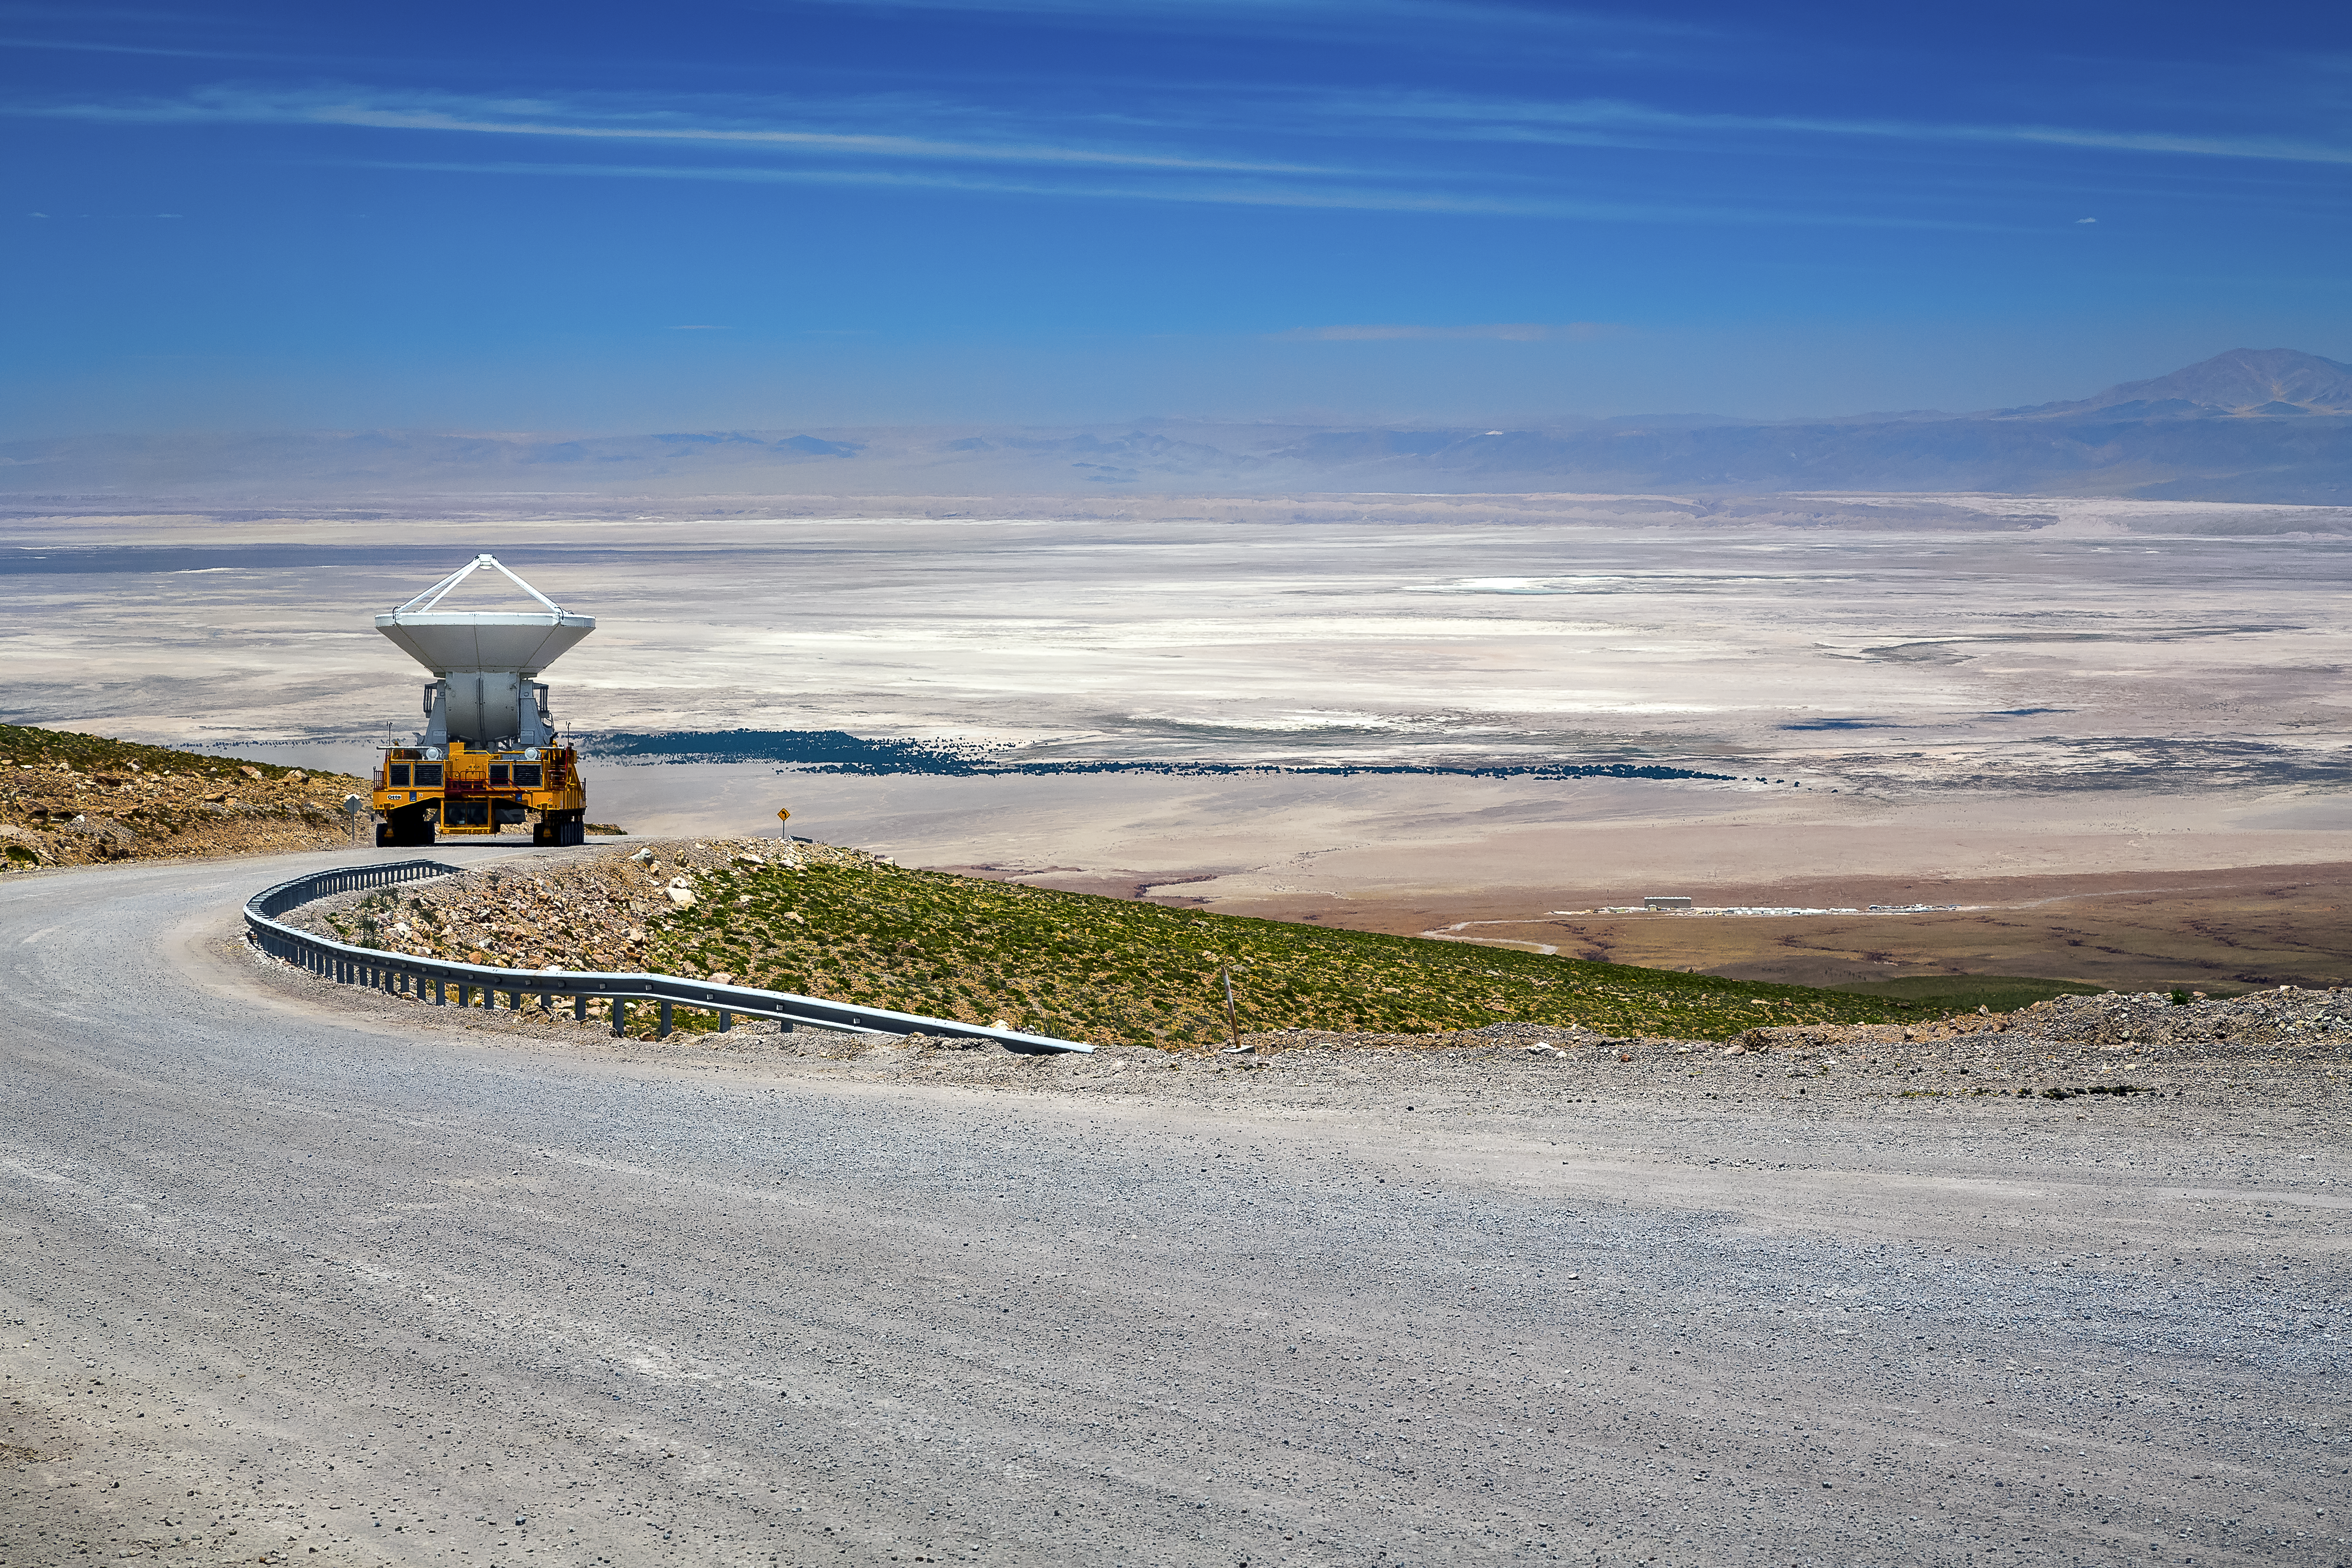

Heavy lifting

One of the two ALMA transporters loaded with an antenna, on its way through the dry Atacama Desert.

Credit: A. Duro/ESO